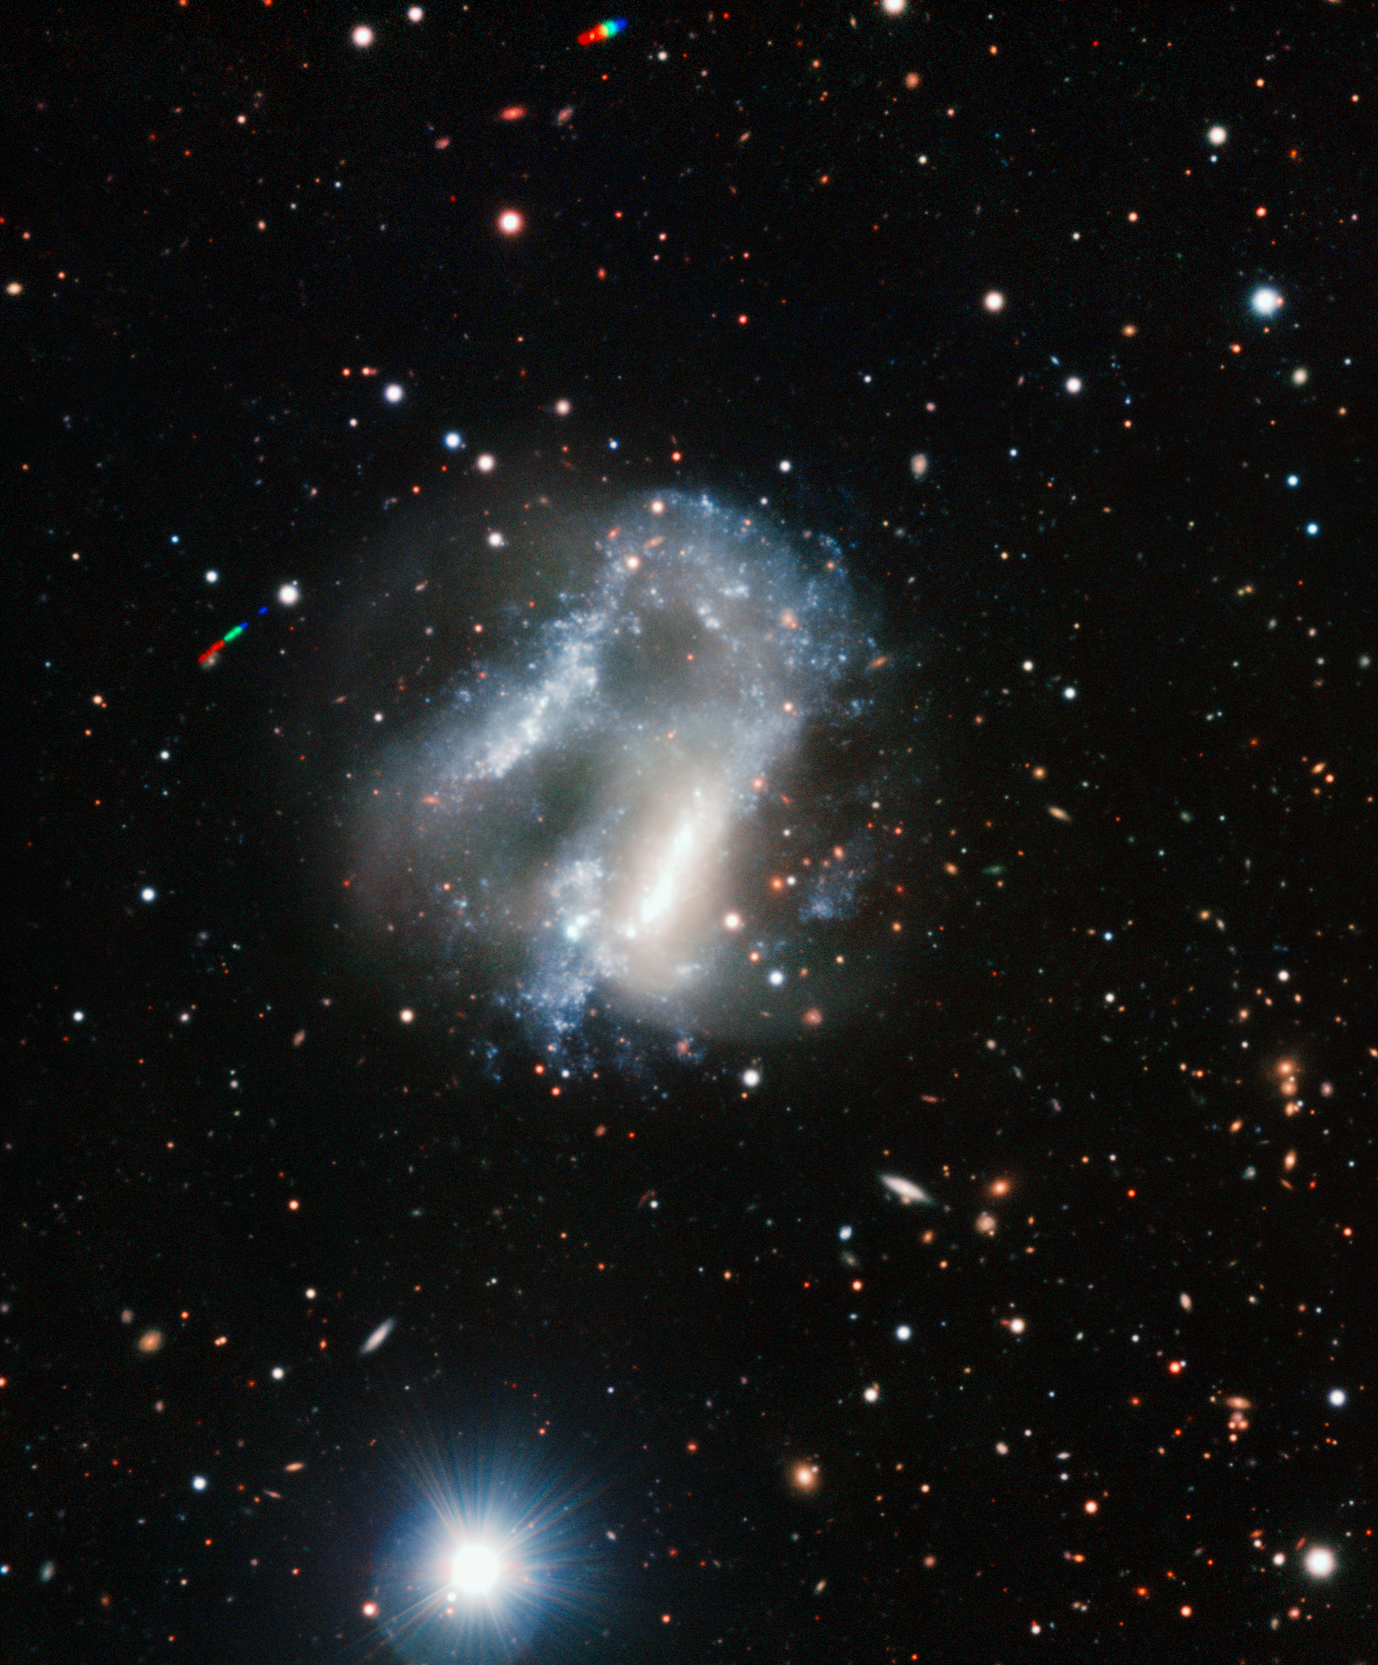

A curious pair of galaxies

This colour composite image of Arp 261 was created from images obtained using the FORS2 instrument on the ESO Very Large Telescope (VLT), at the Paranal Observatory in Chile. Located 2,600 m above sea level, in the mountains of the Atacama Desert, the Paranal Observatory enjoys some of the clearest and darkest skies on the whole planet. This image was created from images through blue, green, red and infrared filters and the total exposure time was 45 minutes. Further information can be found on eso0911.

Credit: ESO